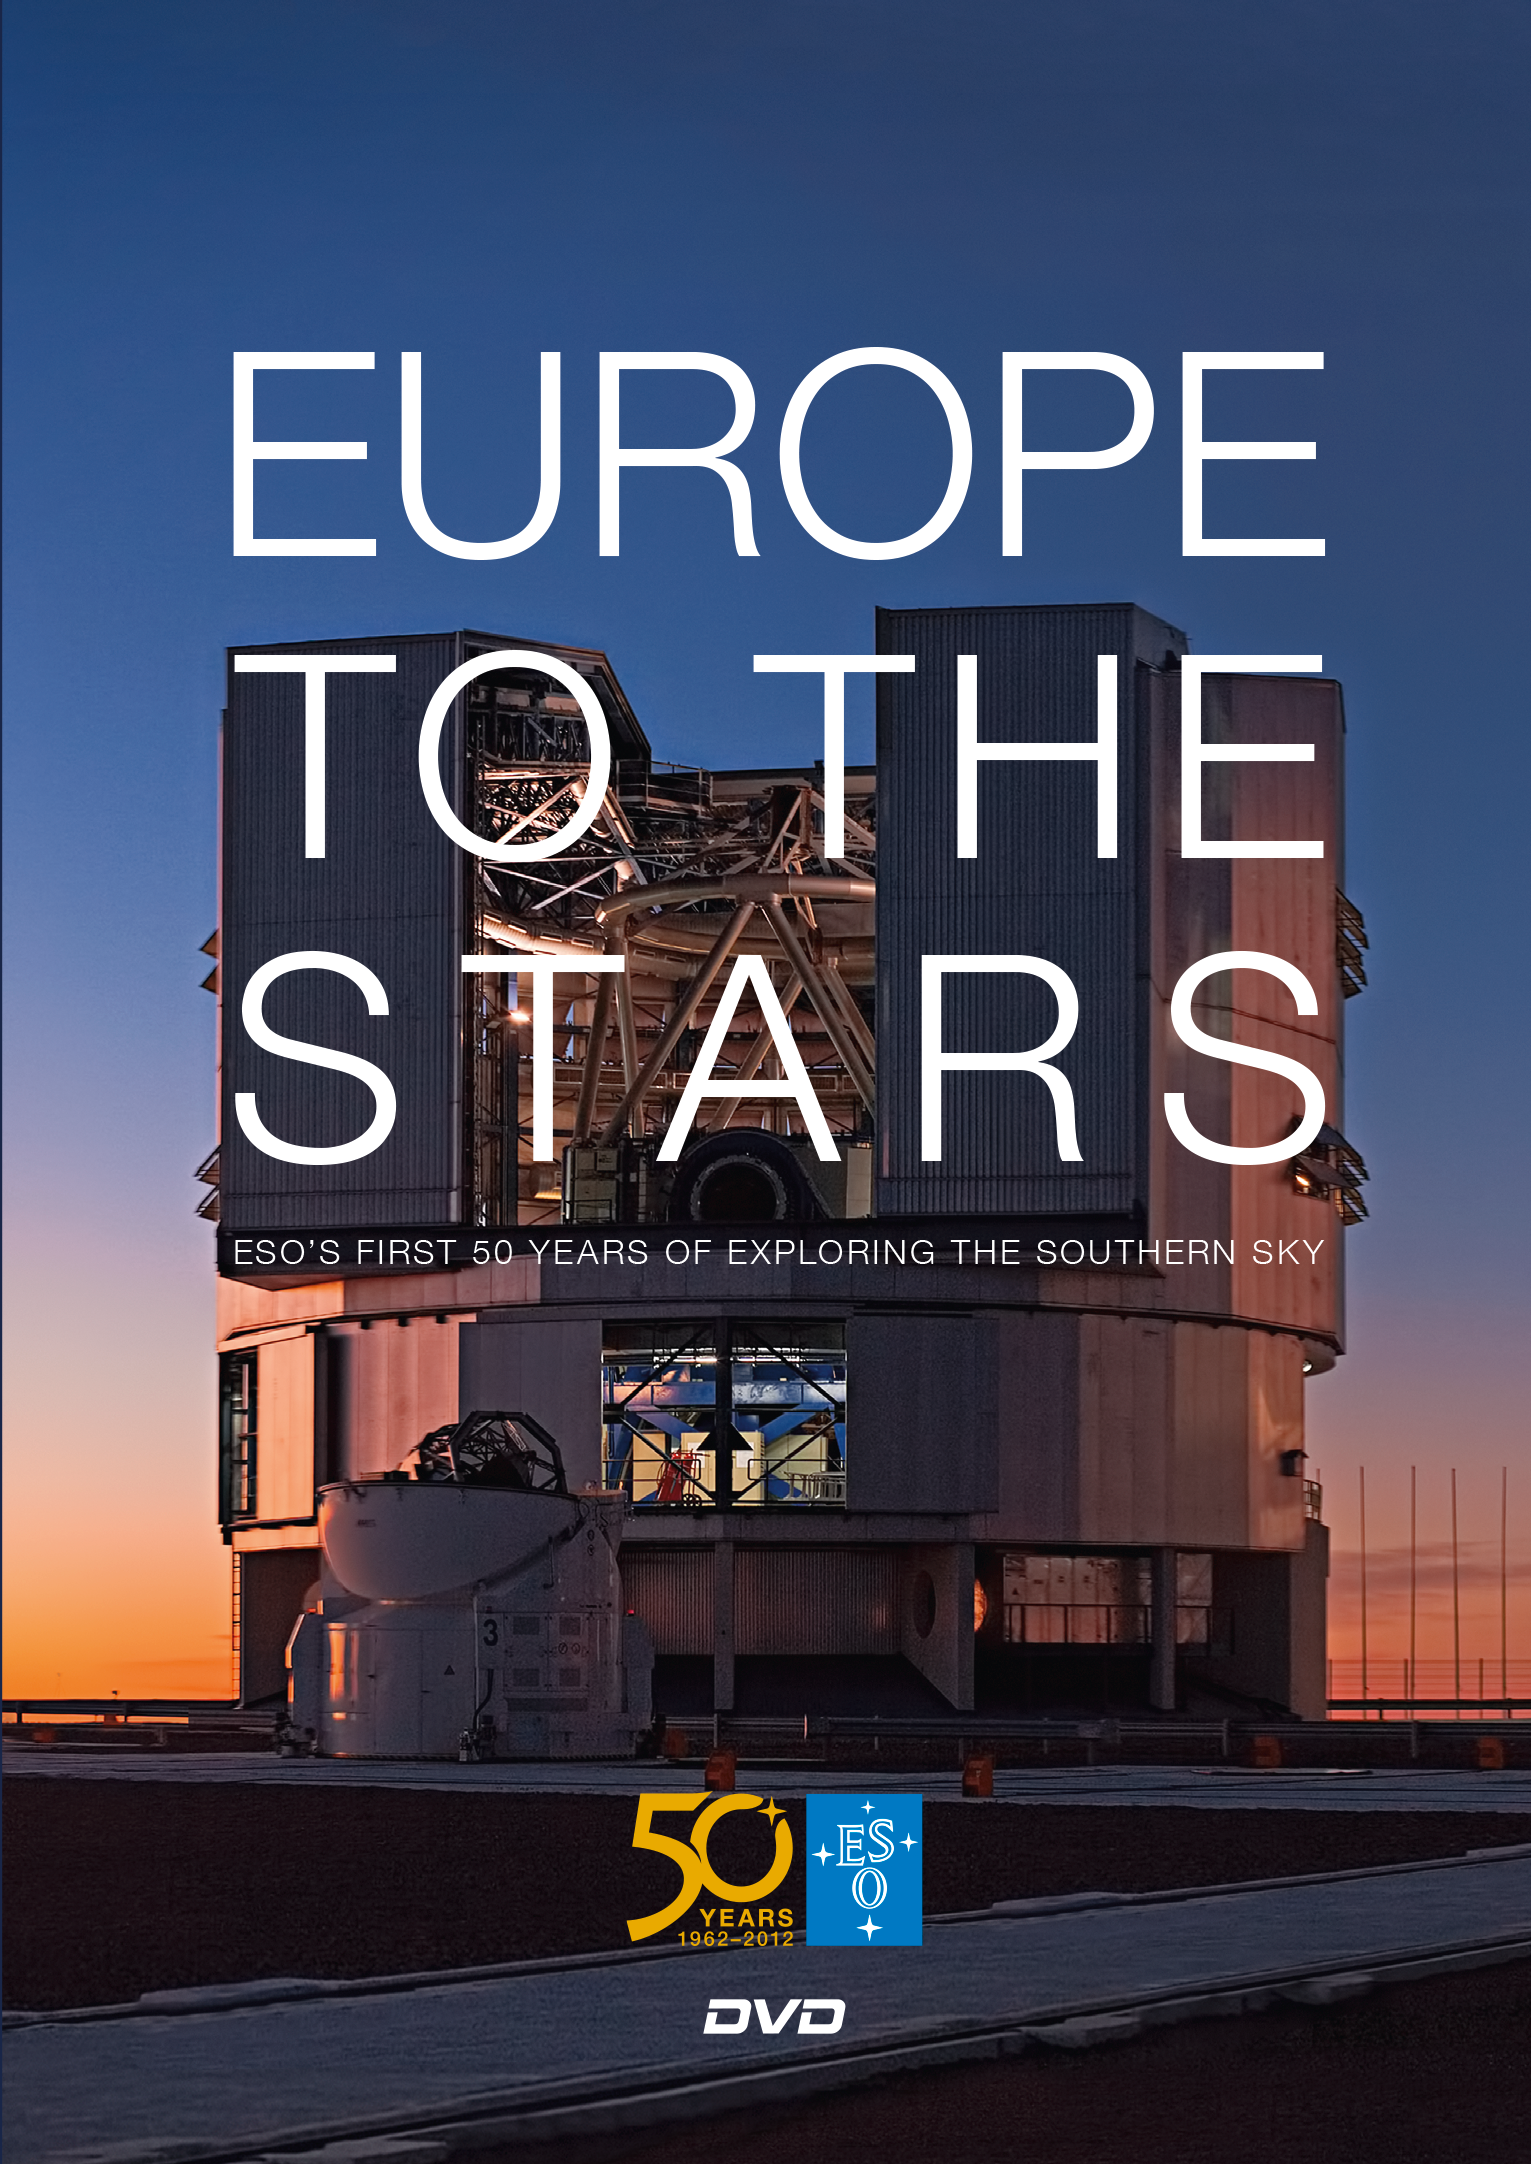

Cover of the DVD "Europe to the Stars — ESO’s first 50 years of exploring the southern sky"

This image shows the cover of ESO's movie, Europe to the Stars. The 63-minute film explores ESO's first 50 years of exploring the southern sky. Read more about the movie on its dedicated web page.

Credit: ESO